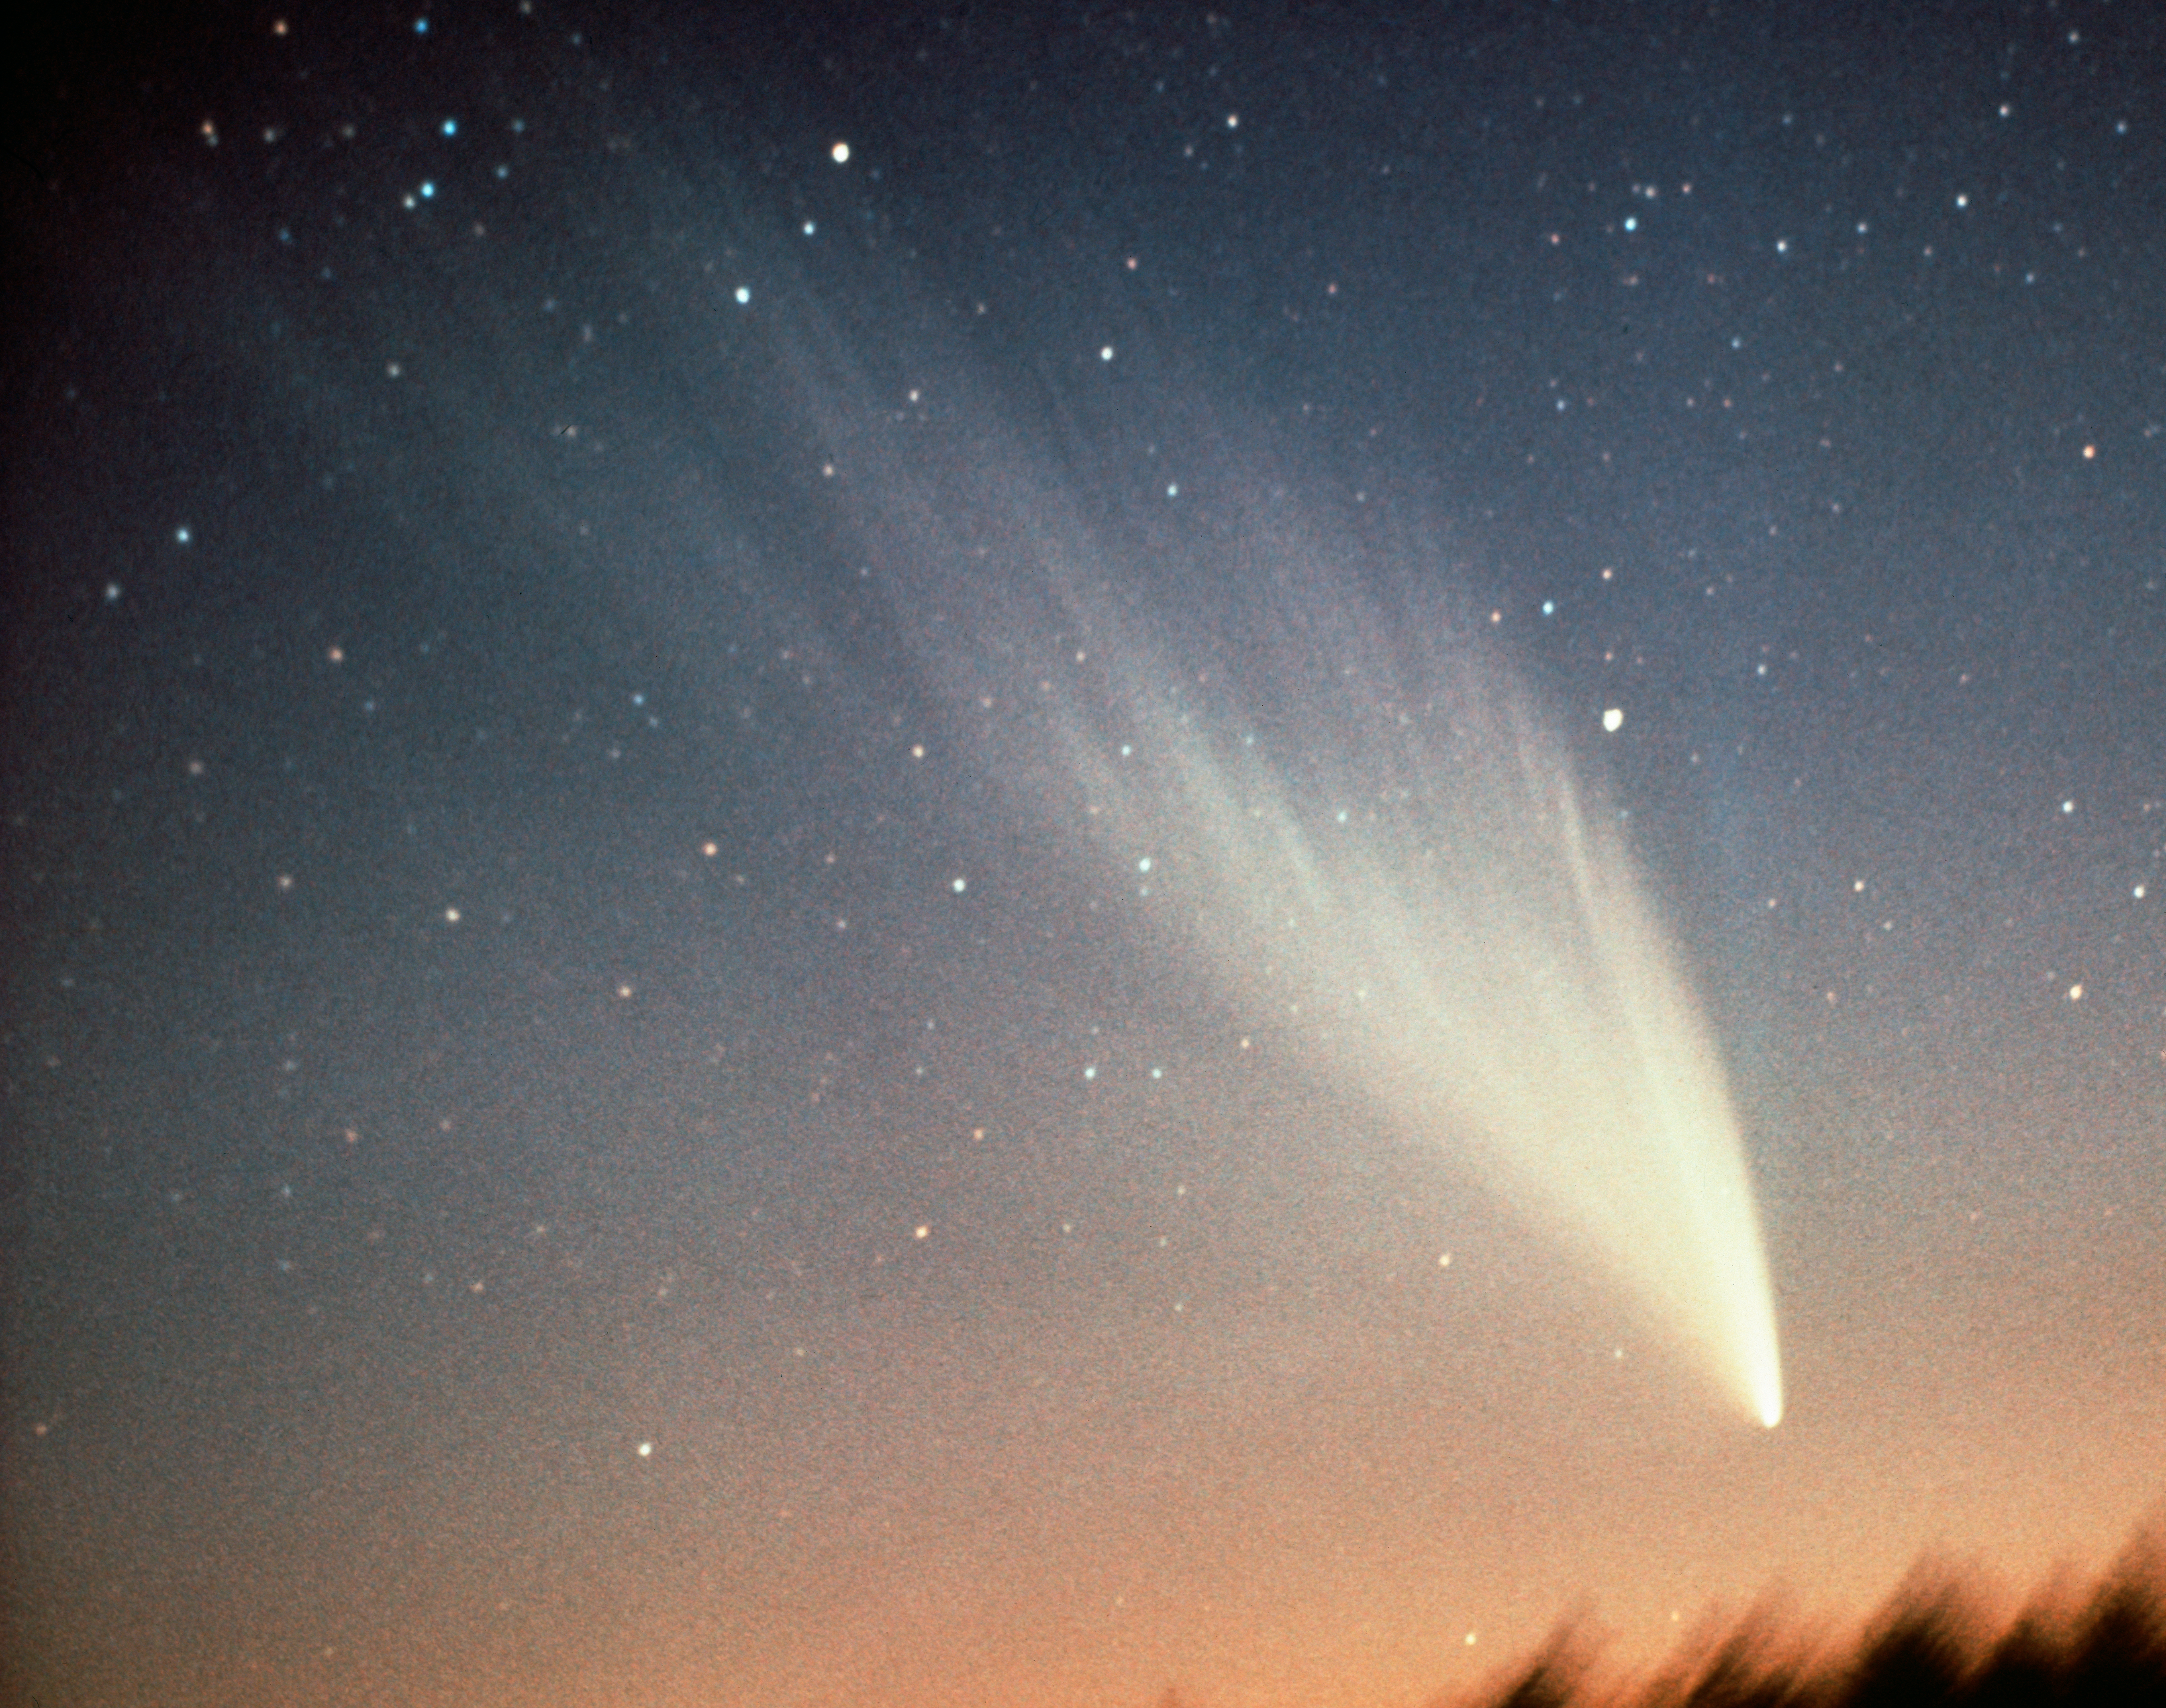

Comet West, 1976

Comet West was discovered in photographs by Richard West on August 10, 1975. It reached peak brightness in March 1976. During its peak brightness, observers reported that it was bright enough to study during full daylight. Despite its spectacular appearance, it did't cause much expectation among the popular media. The comet has an estimated orbital period of 558,000 years.

Credit: J. Linder/ESO